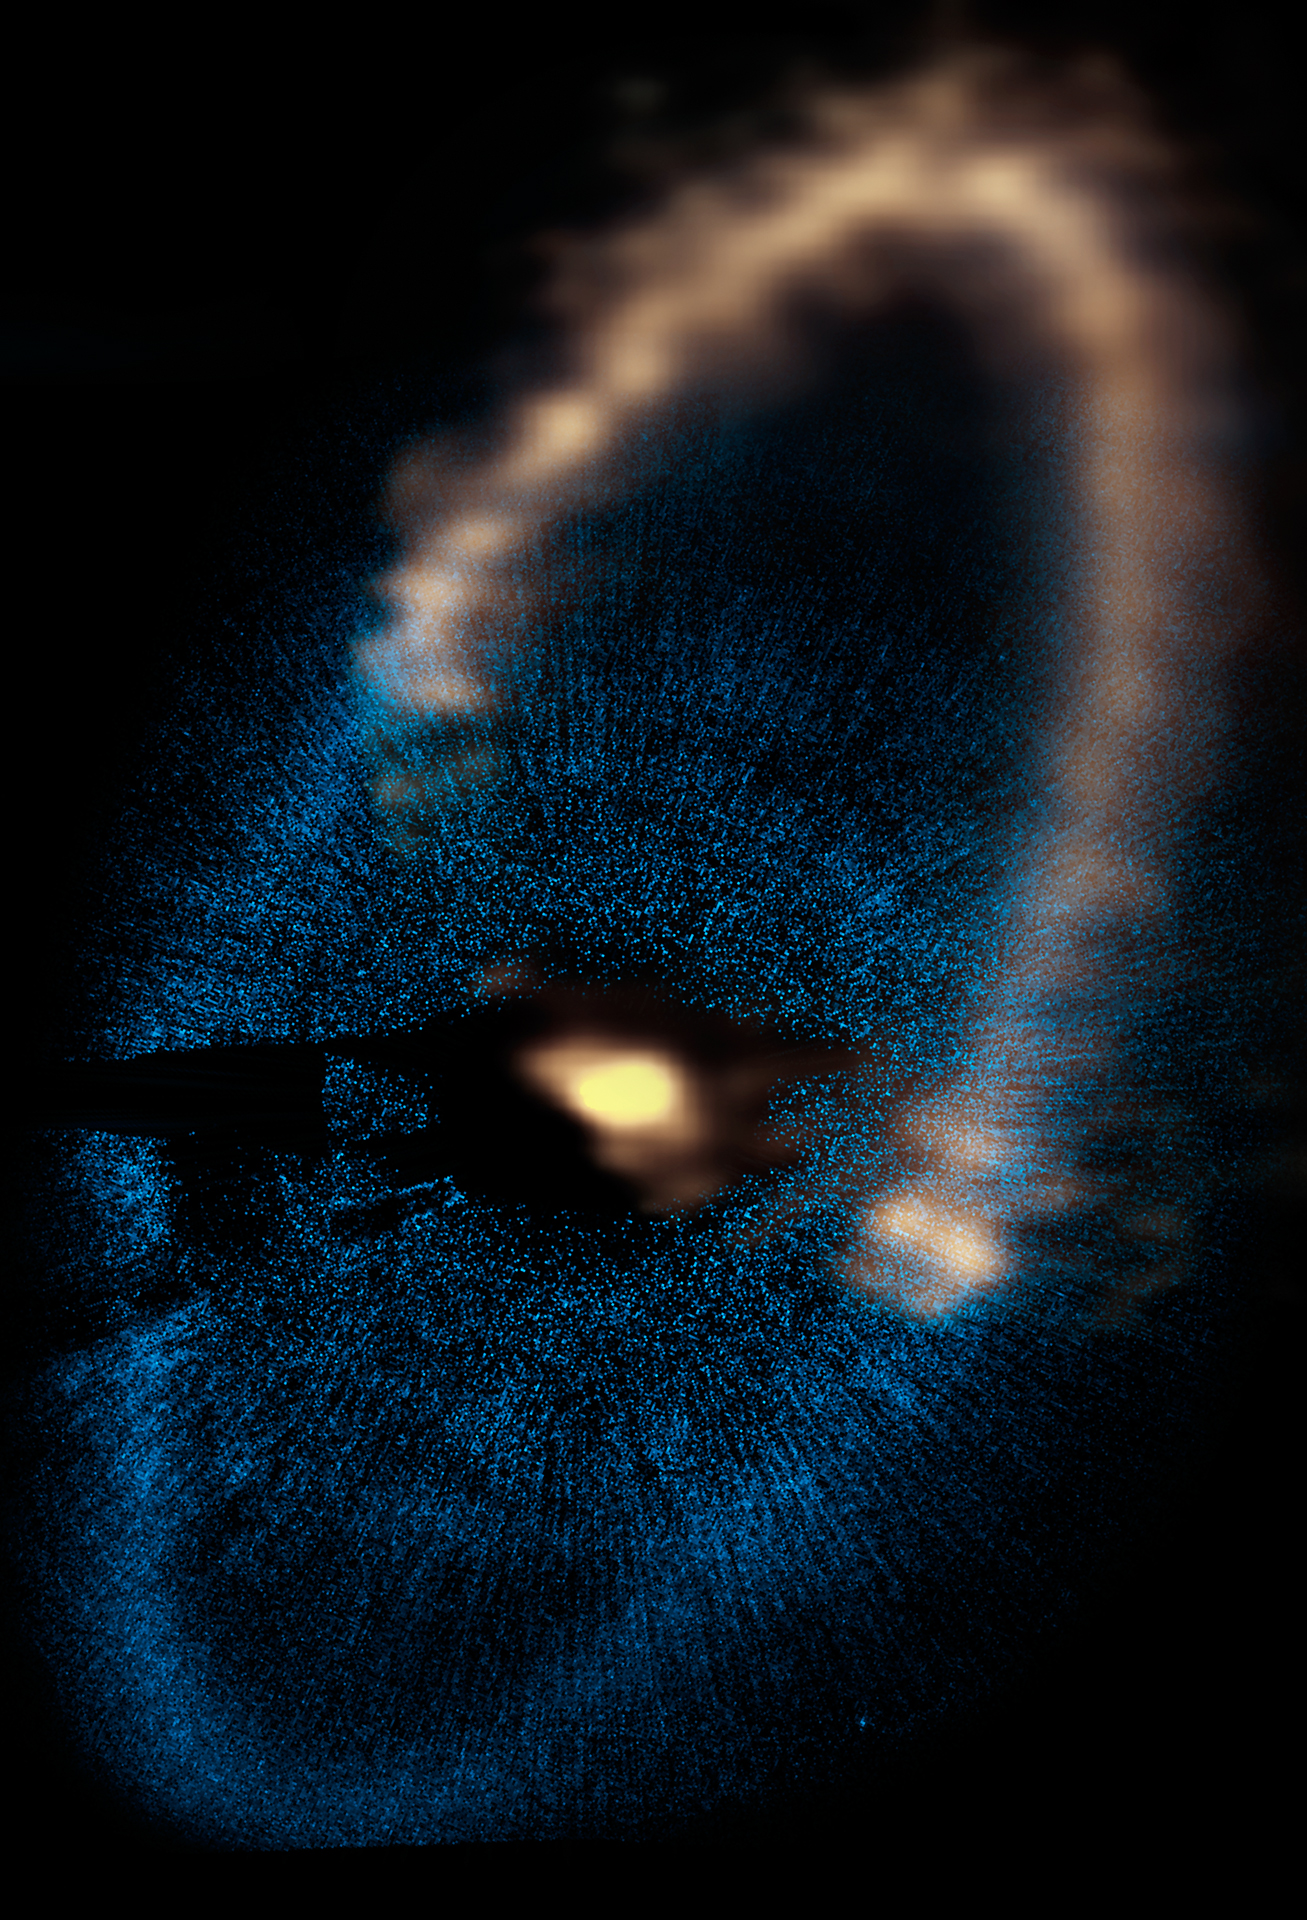

Fomalhaut Disk

Credit: NRAO/AUI/NSF